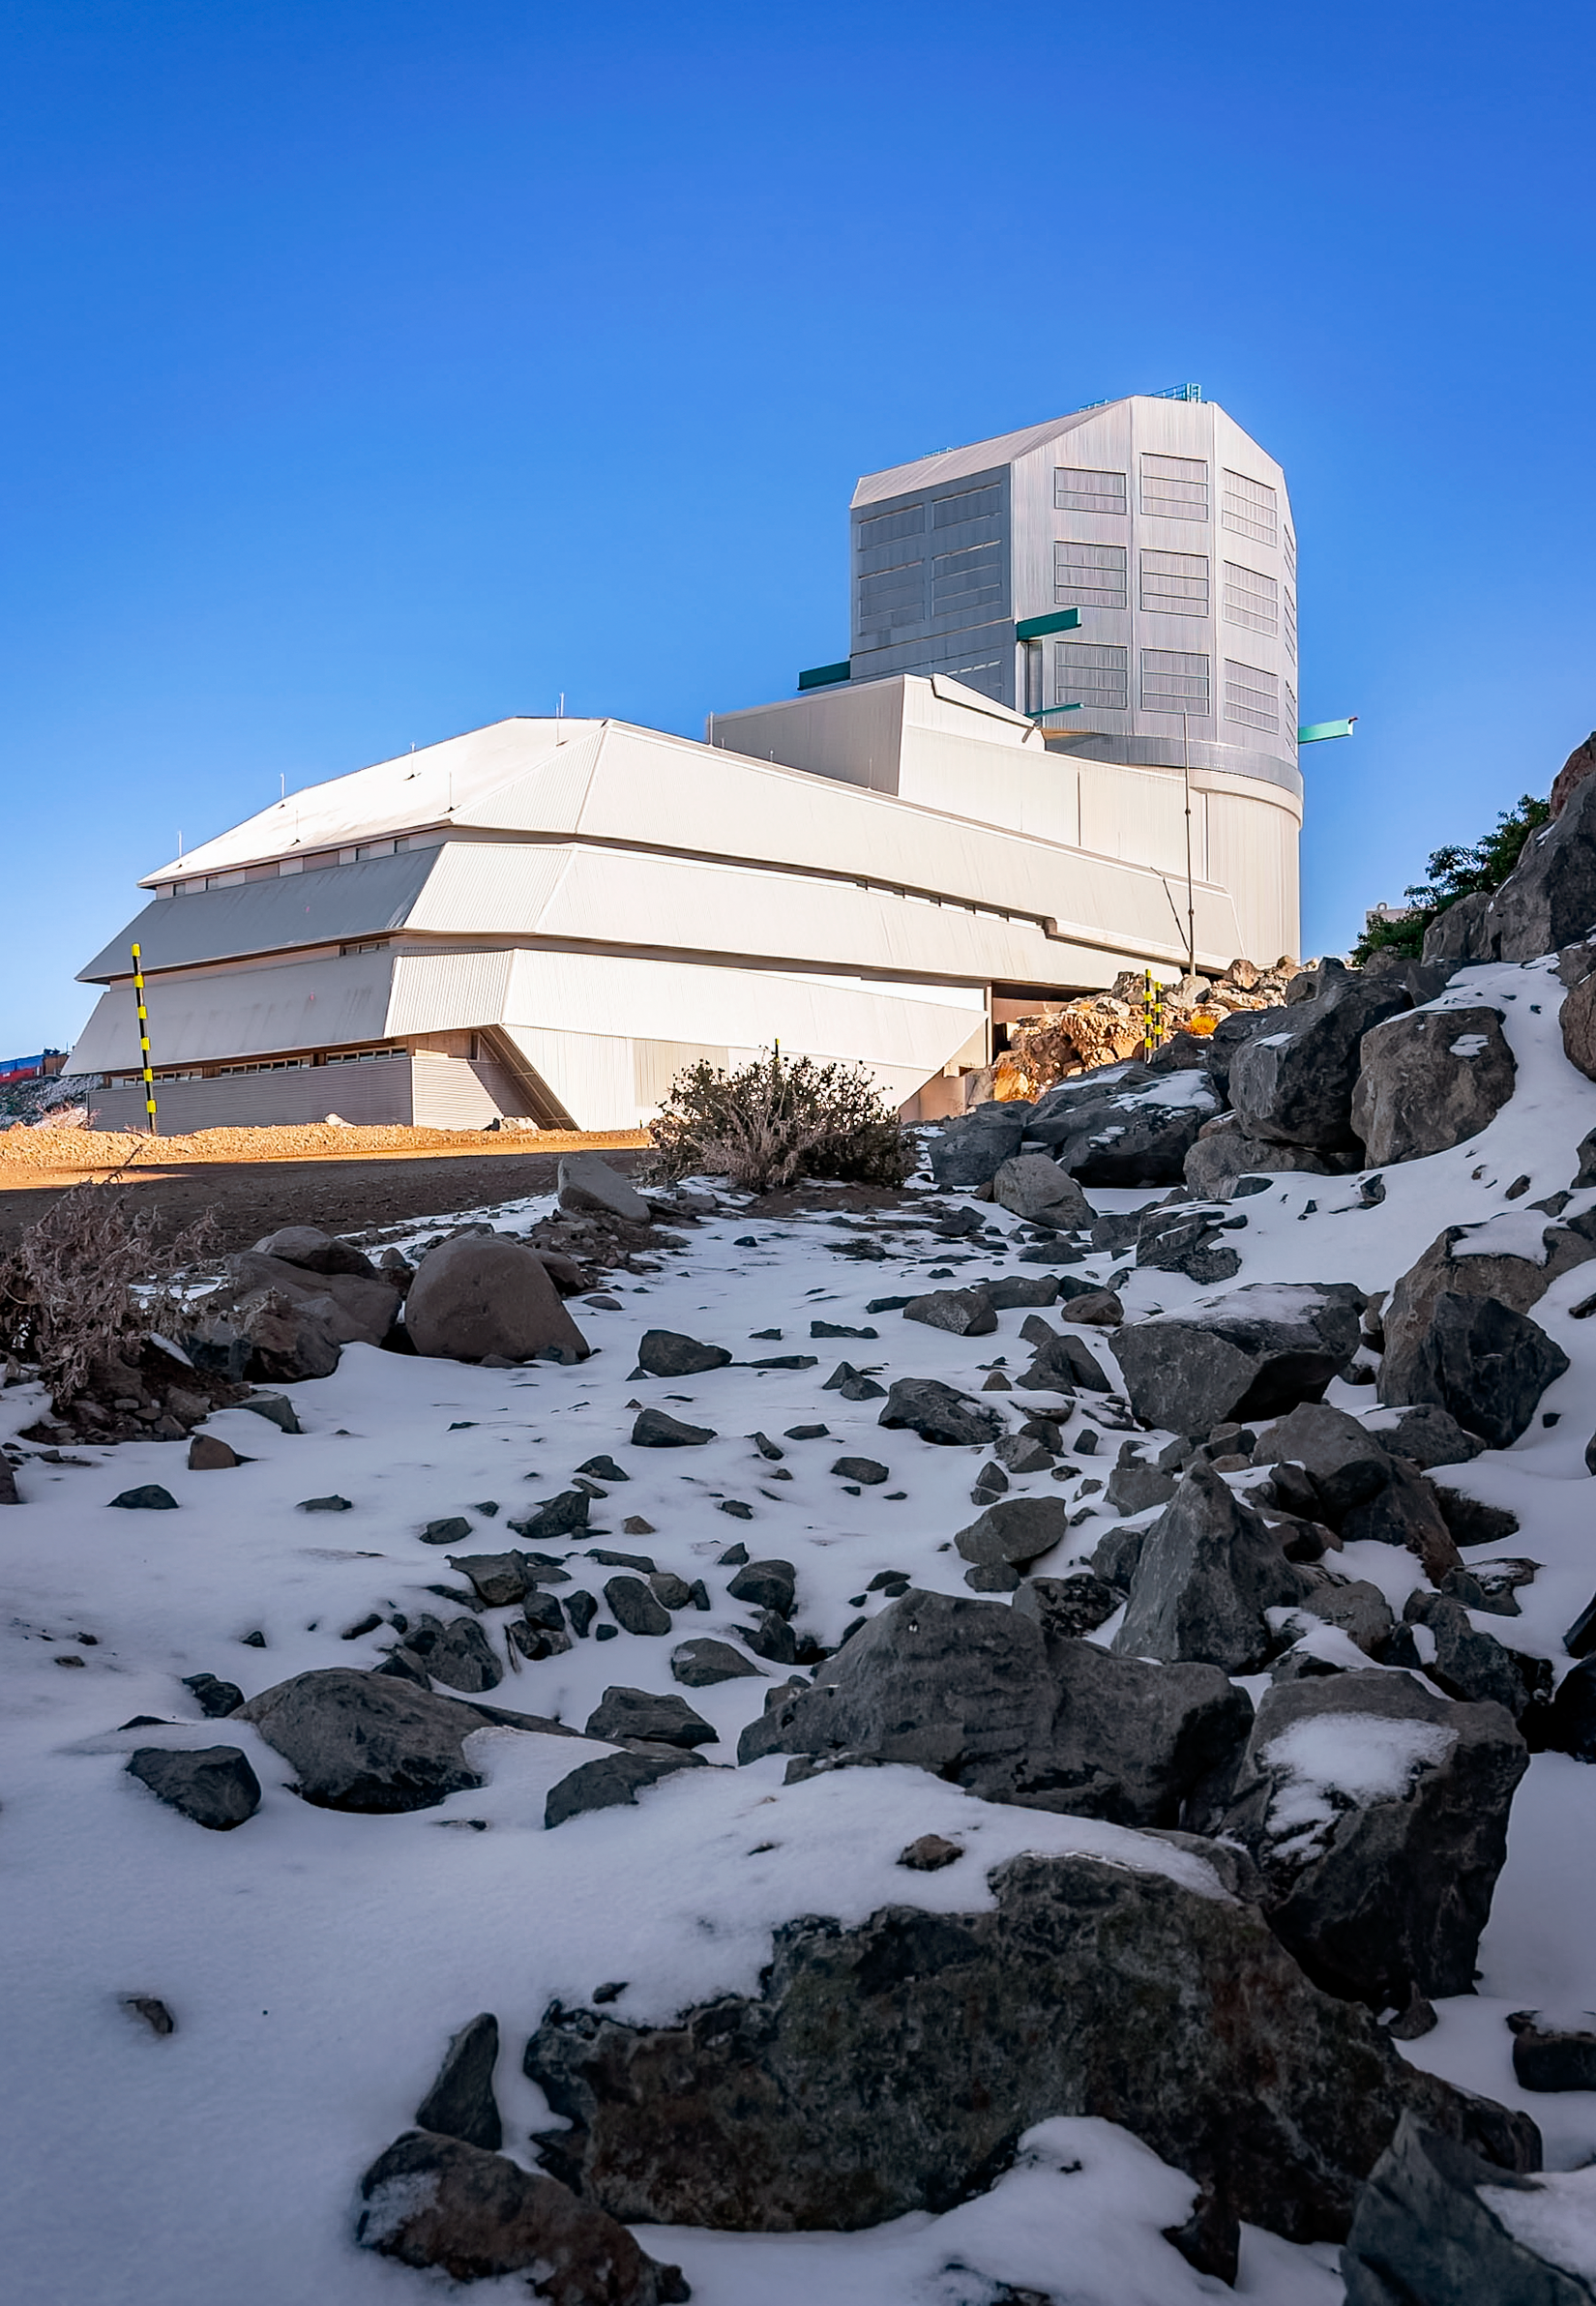

Snowy Leftovers at Rubin

The remnants of a Chilean winter snow cling to the shadows on Cerro Pachón, home to NSF-DOE Vera C. Rubin Observatory.

Credit: RubinObs/NOIRLab/SLAC/NSF/DOE/AURA/A. Pizarro D.